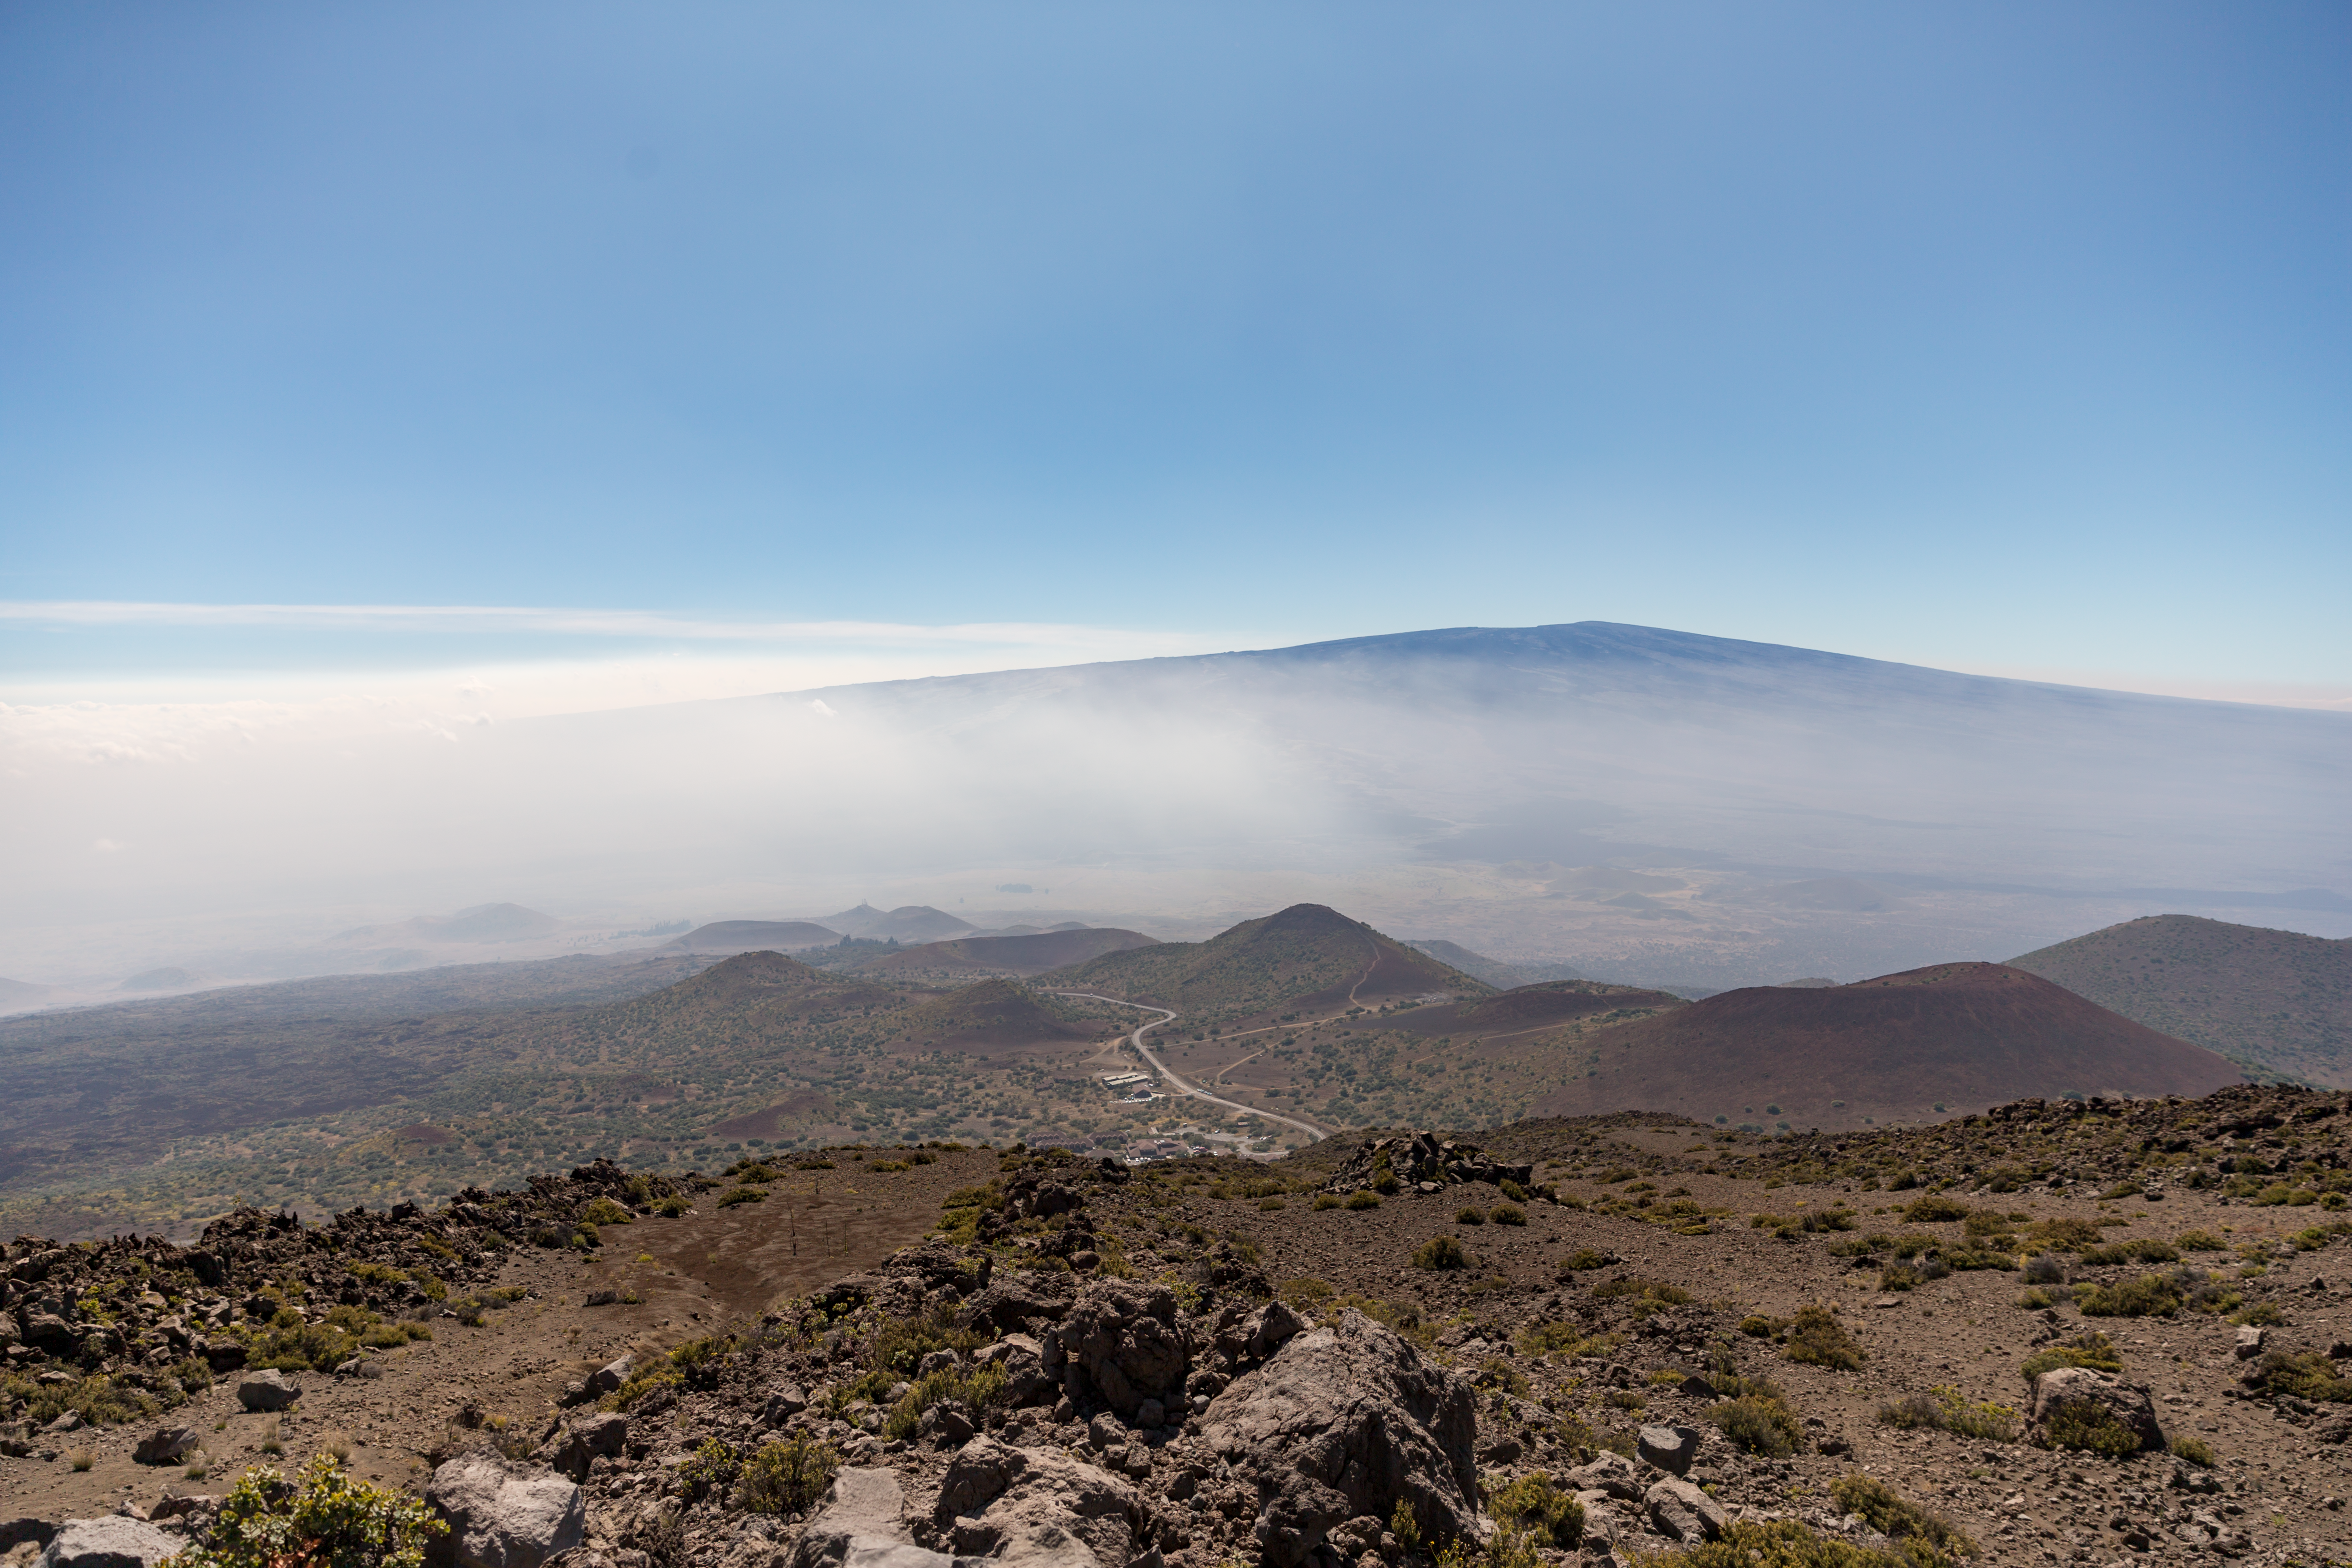

Mauna Loa - Hale Pohaku

Mauna Loa as seen from the drive up the Maunakea switchback. The Hale Pohaku facility and dorms, along with the Visitor's Information Station (slightly further down), are visible in the midground.

Credit: International Gemini Observatory/NSF NOIRLab/AURA/J. Pollard